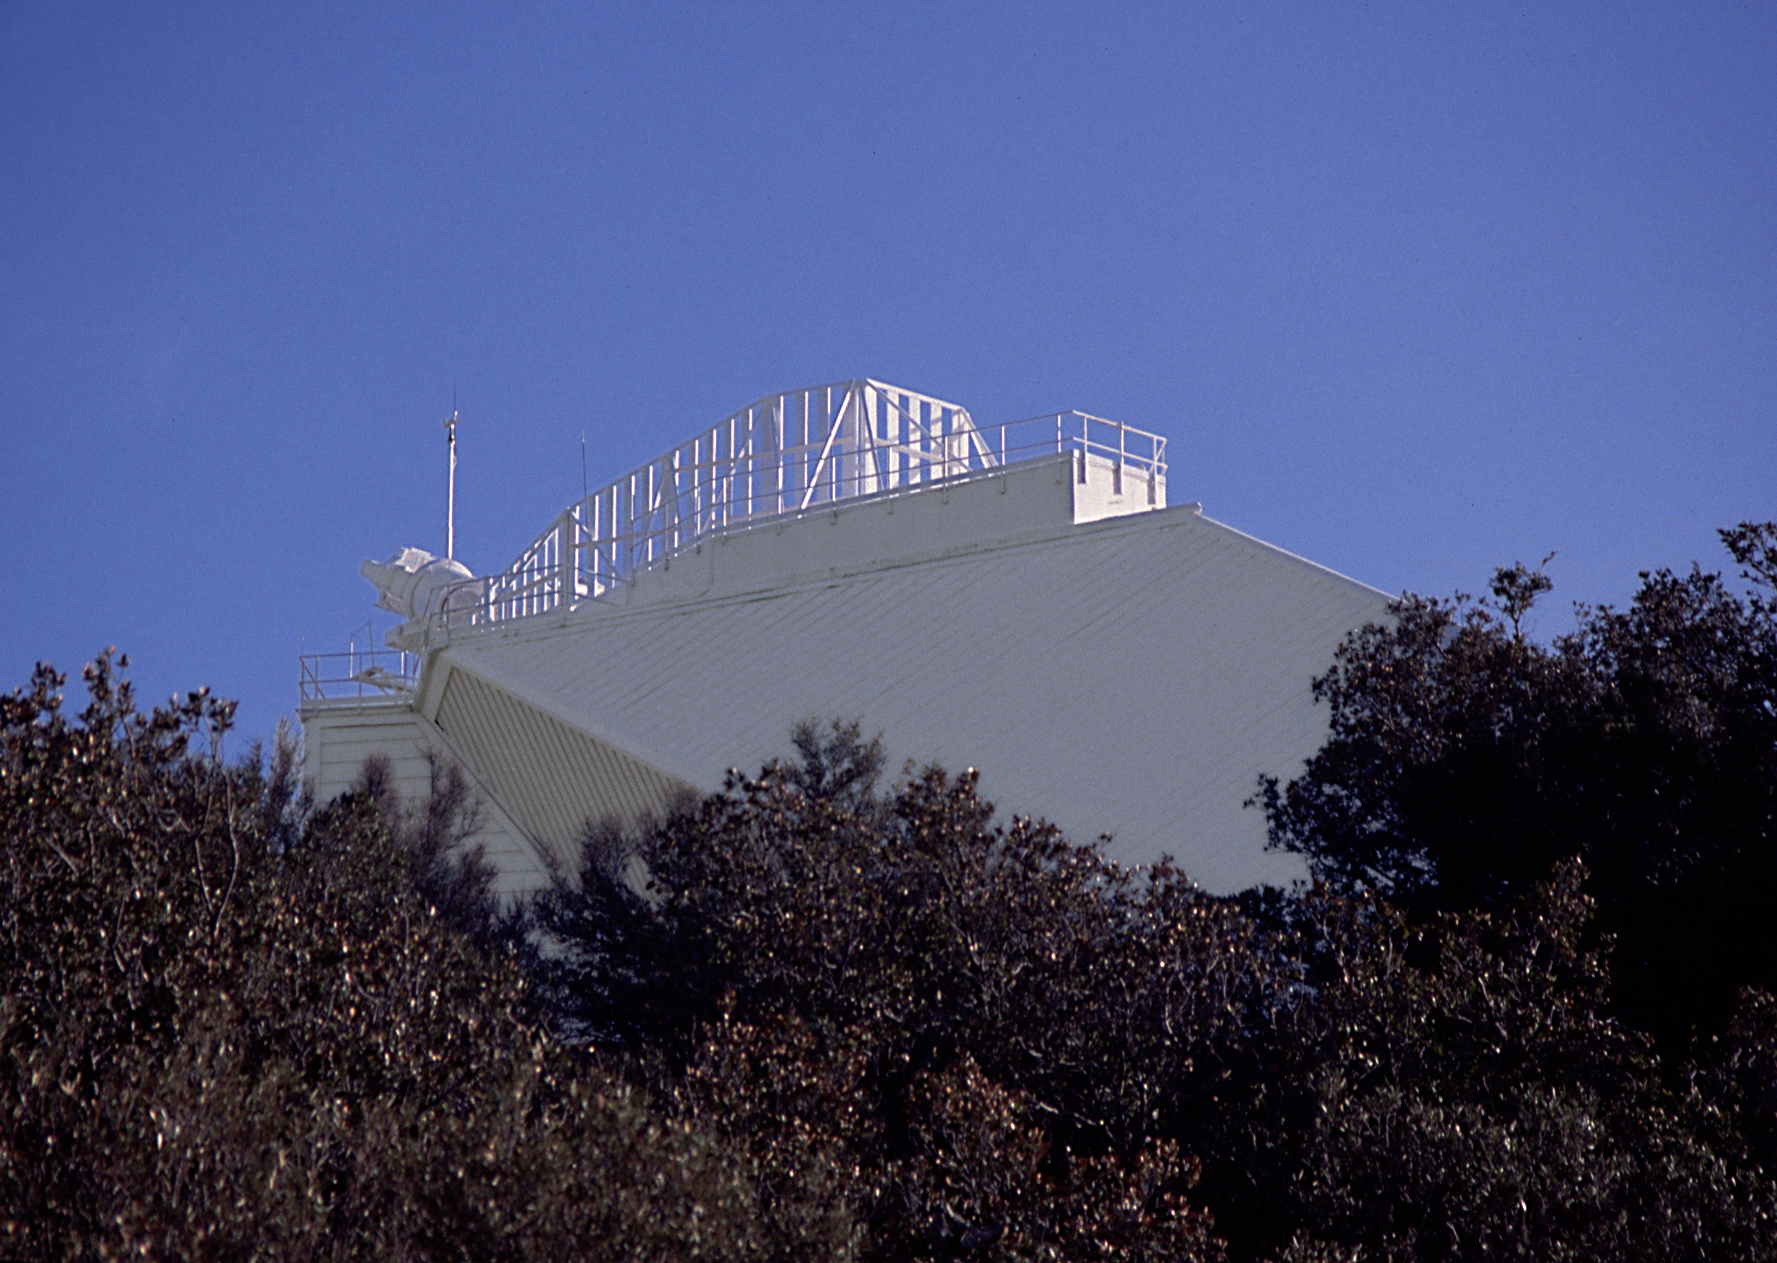

McMath-Pierce

The top of the McMath-Pierce Solar Facility is seen in an unfamiliar aspect in this picture taken from near the dome of the Rasdow telescope.

Credit: NOIRLab/NSF/AURA